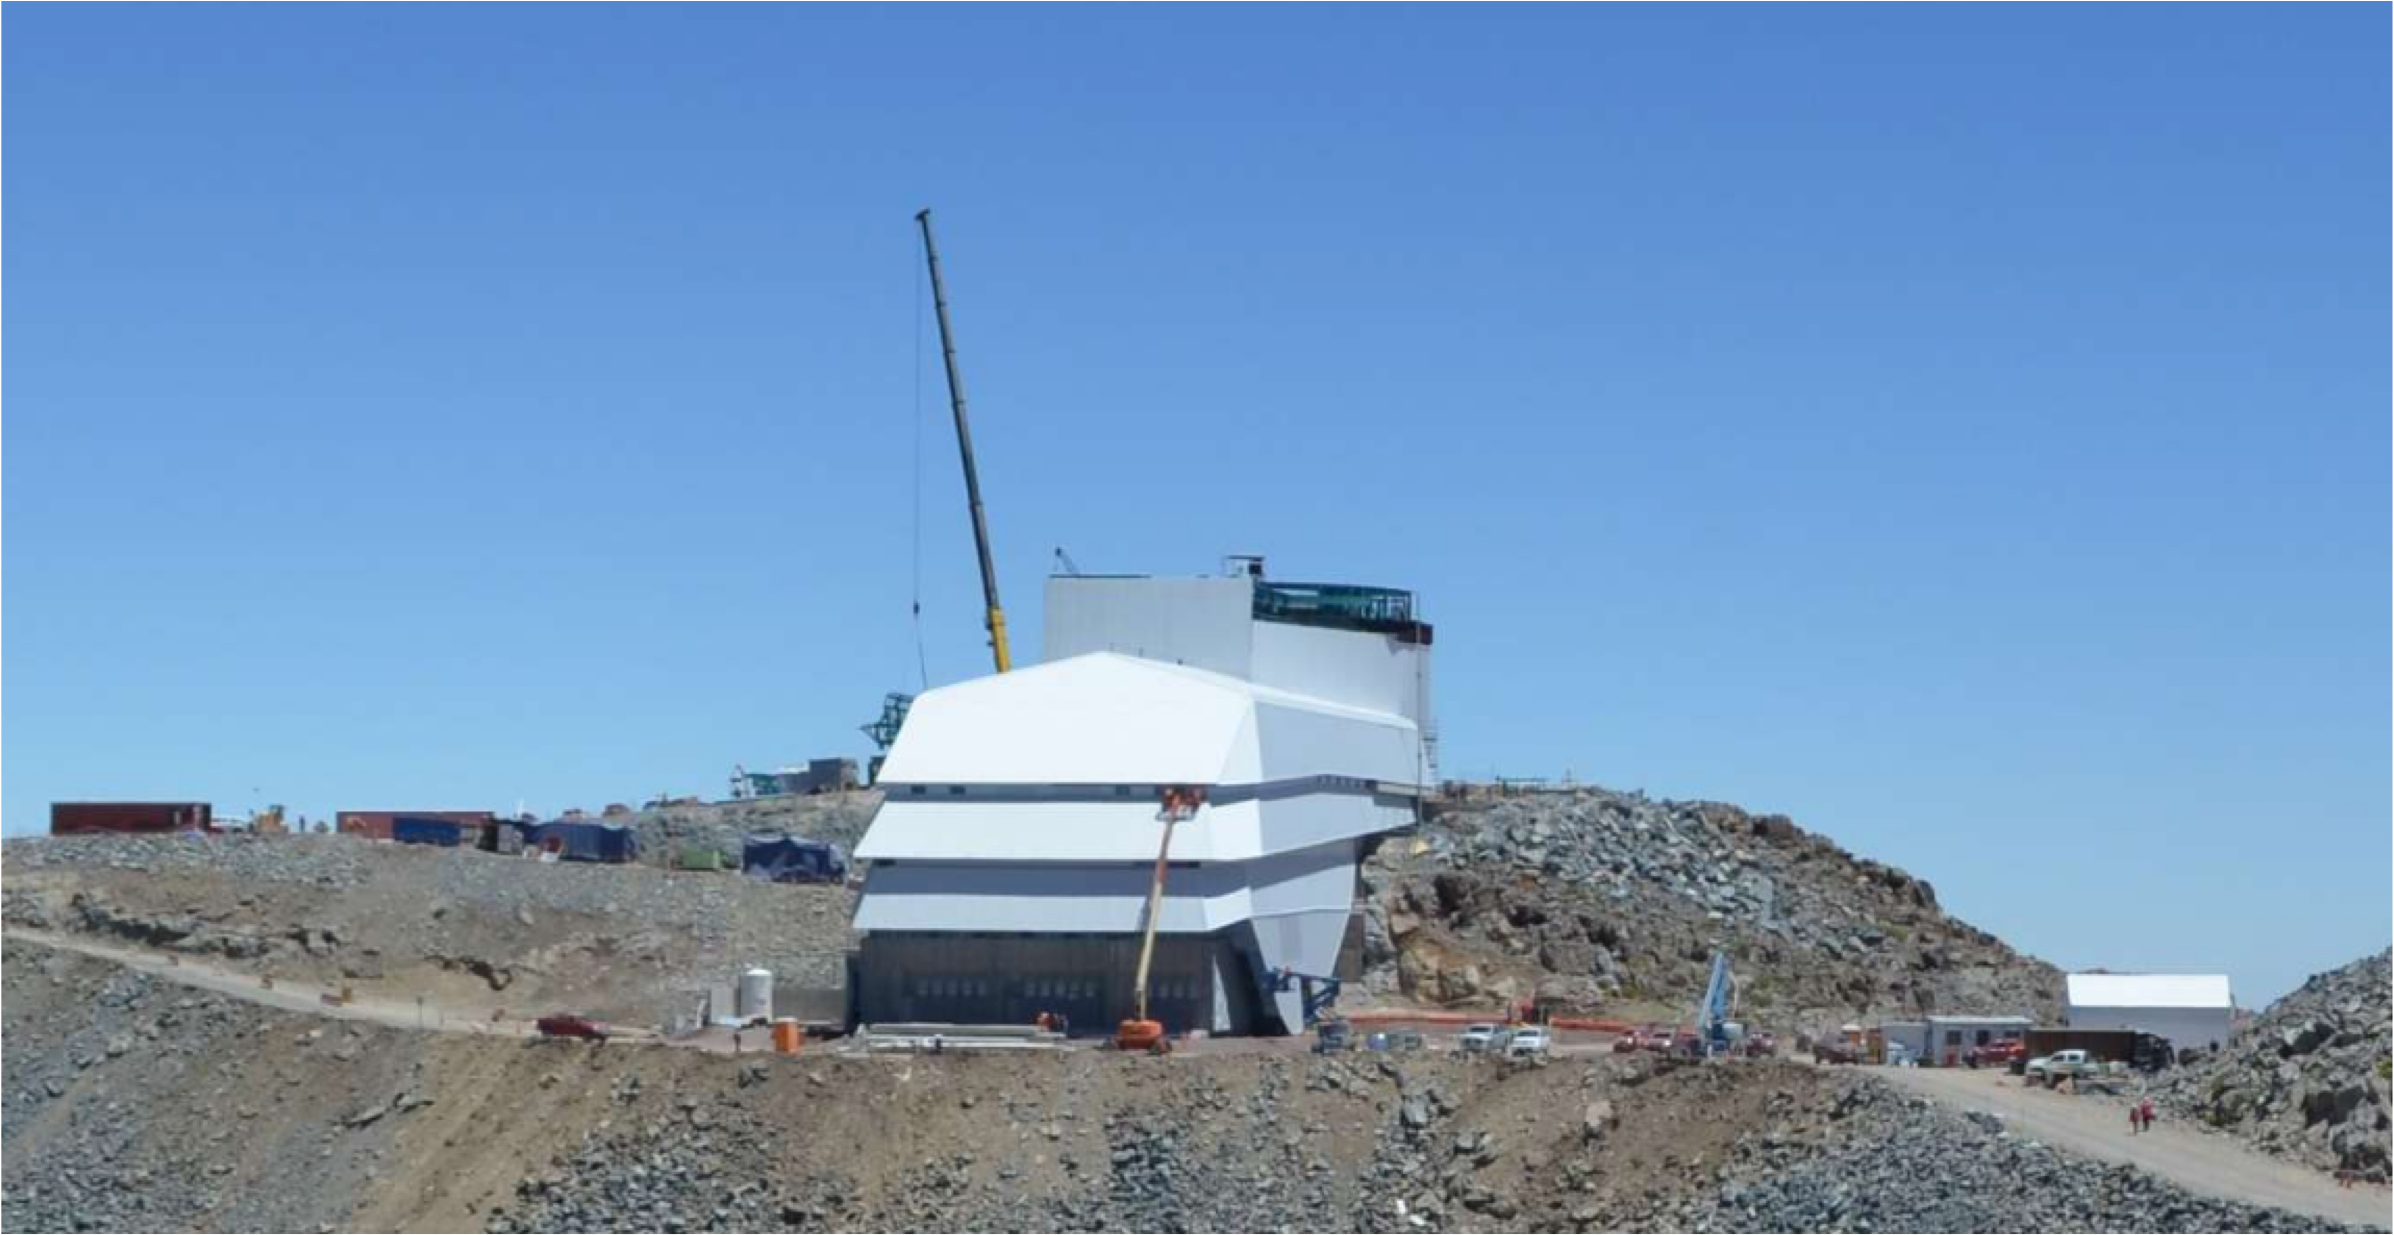

PFlow Power Lift

The LSST mirrors and camera are designed to be transported on carts, as complete subassemblies, from the telescope to the maintenance level within the summit facility during LSST's ten-year survey lifetime. The mirrors will be recoated approximately every two years and the camera clean room will be available to support maintenance and servicing. Because the maximum load (the M1M3 on its cart) will approach 75 tons, and the equipment must move up and down 27-meters, a custom, robust lifting mechanism is required. PFlow Industries (link is external) has built a unique 11-meter square Vertical Platform Lift for LSST, and today on Cerro Pachón the folding-edge structure for its movable roof was successfully installed. The folding edge is positioned at the top of the lift tower, and it swings back to allow passage of the lift carriage when the platform lift is called up to the telescope floor. The movable roof, which is pushed up by the lift carriage, minimizes the overall height of the lift structure and aides in airflow over the building. When the lift is not in use, the roof is securely latched down to the building and the folding edge to meet weather protection and seismic requirements. The folding edge structure, itself weighing nine tons, was safely and precisely installed in a single day to minimize interference with the ongoing adjacent assembly of the Dome.

Credit: Rubin Observatory/NSF/AURA